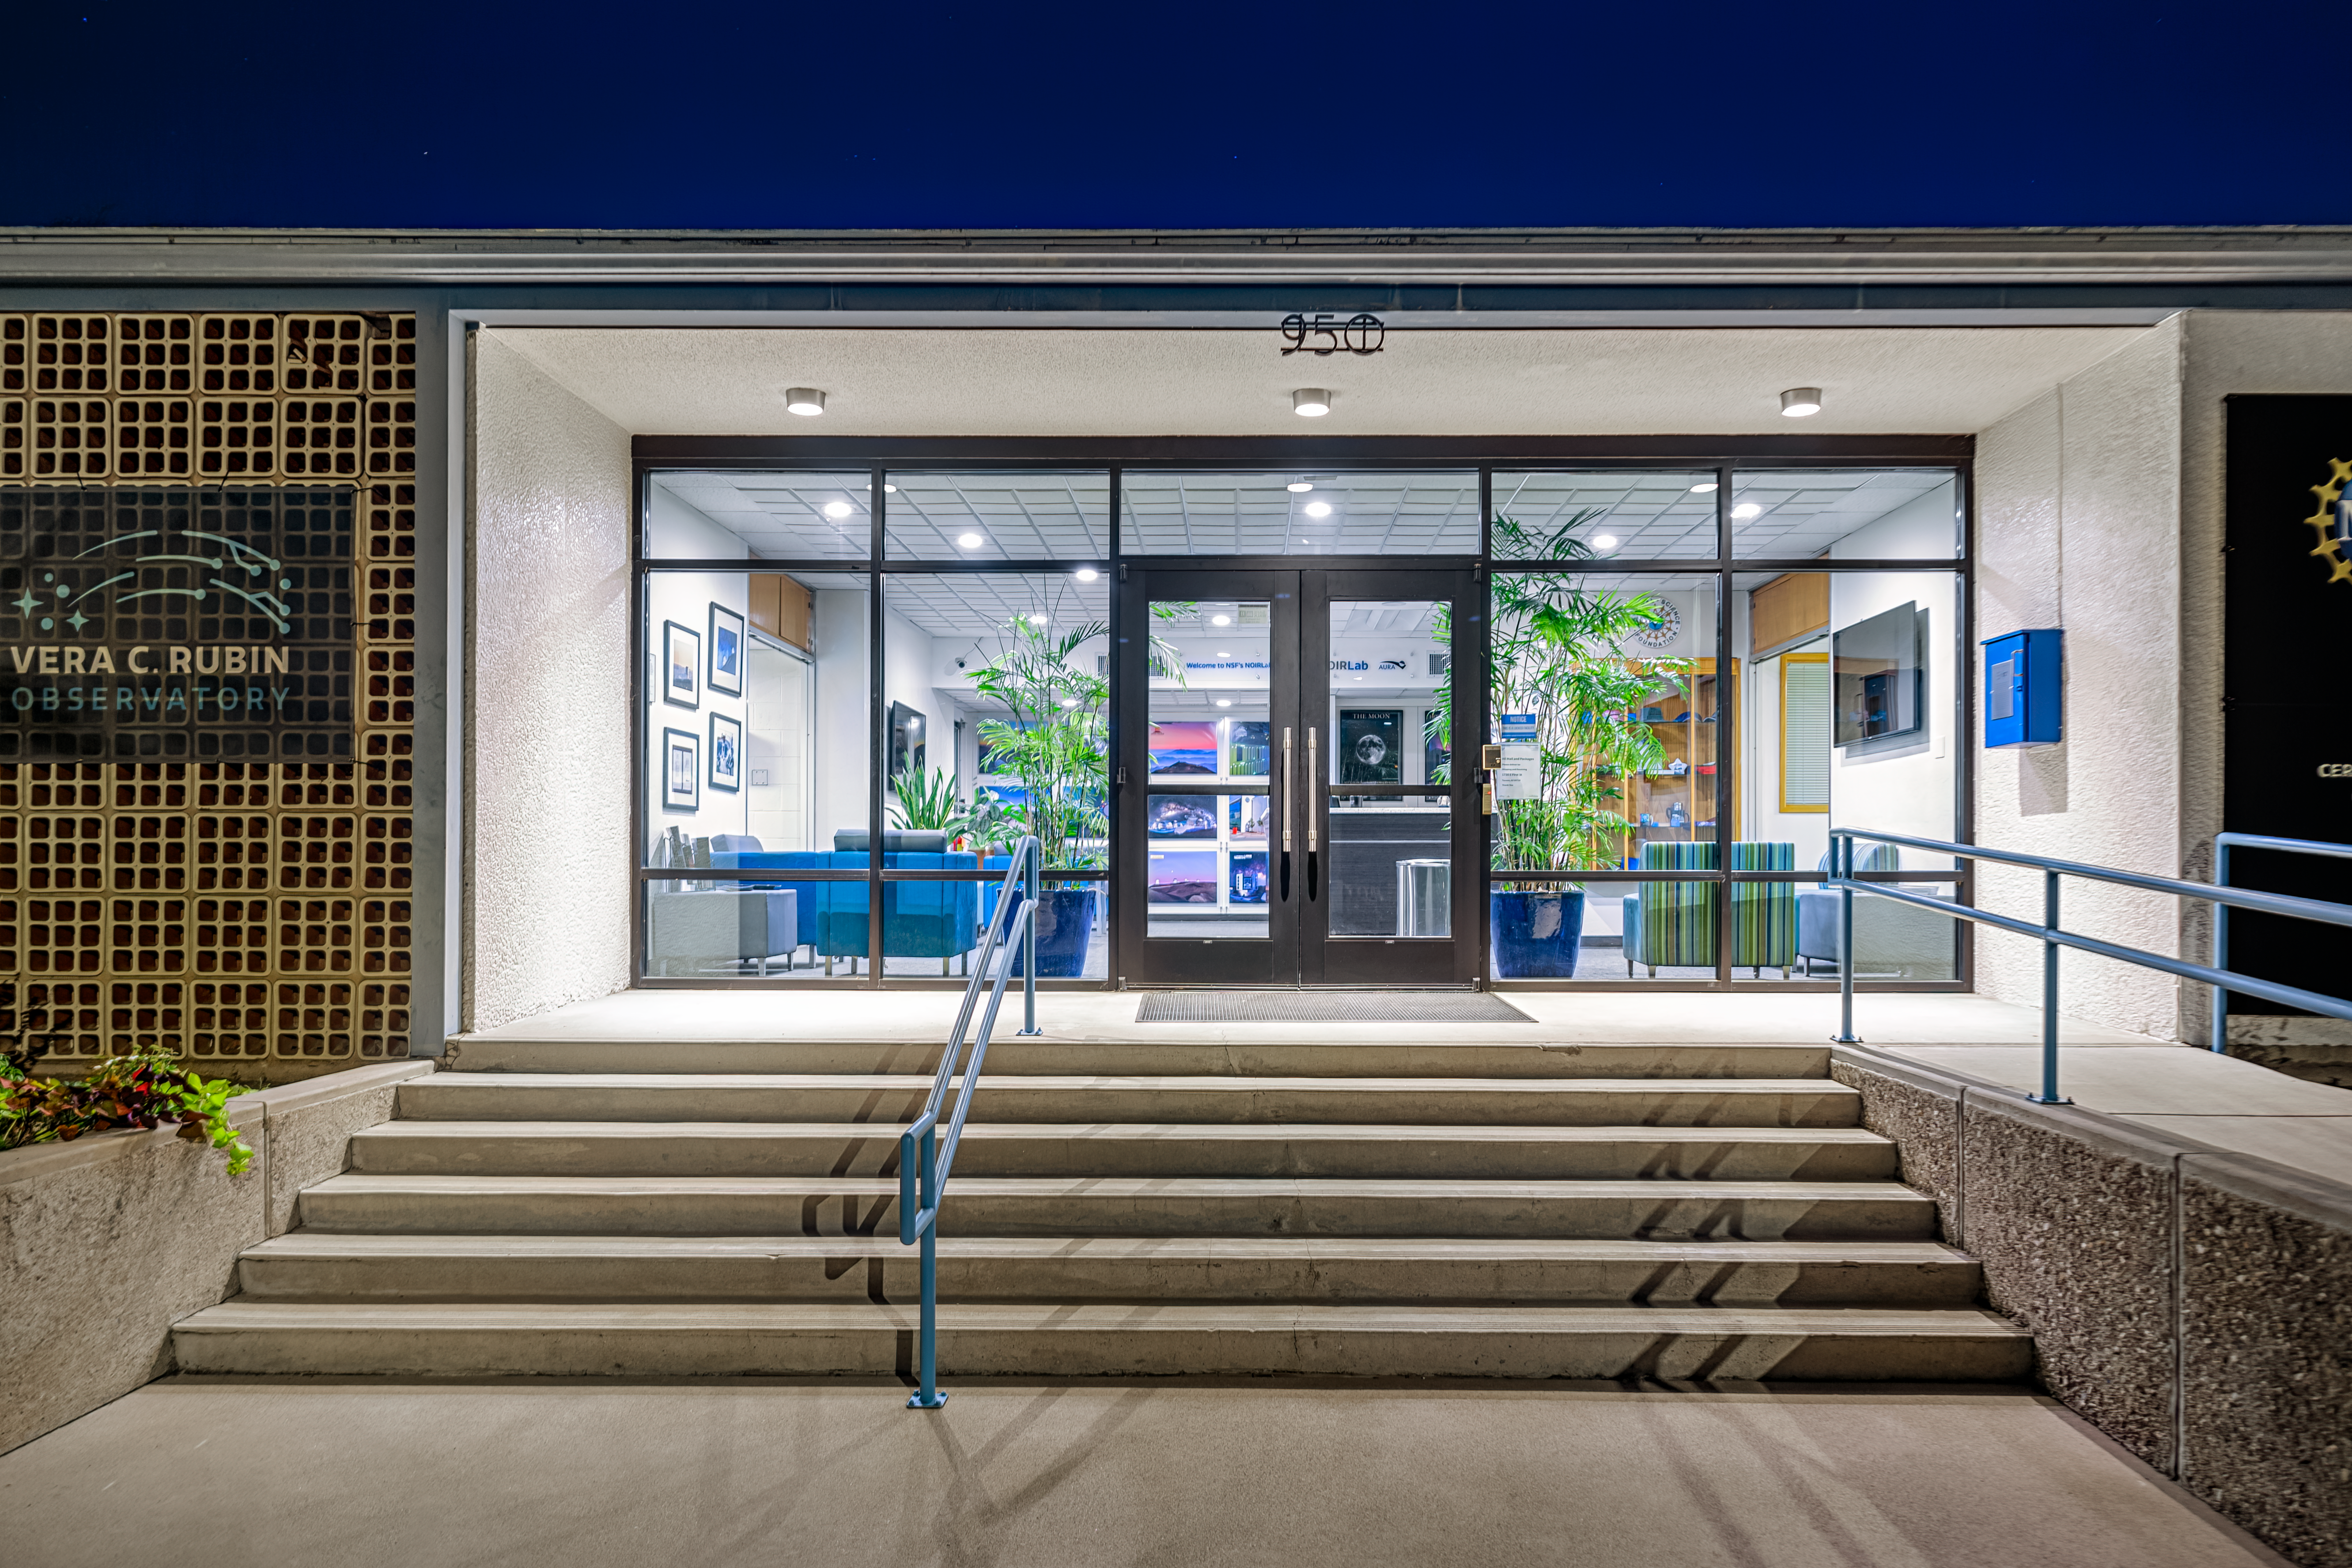

NOIRLab HQ West Entrance

A view of the NOIRLab Headquarters west entrance at night in Tucson, Arizona.

Credit: NOIRLab/NSF/AURA/P. Horálek